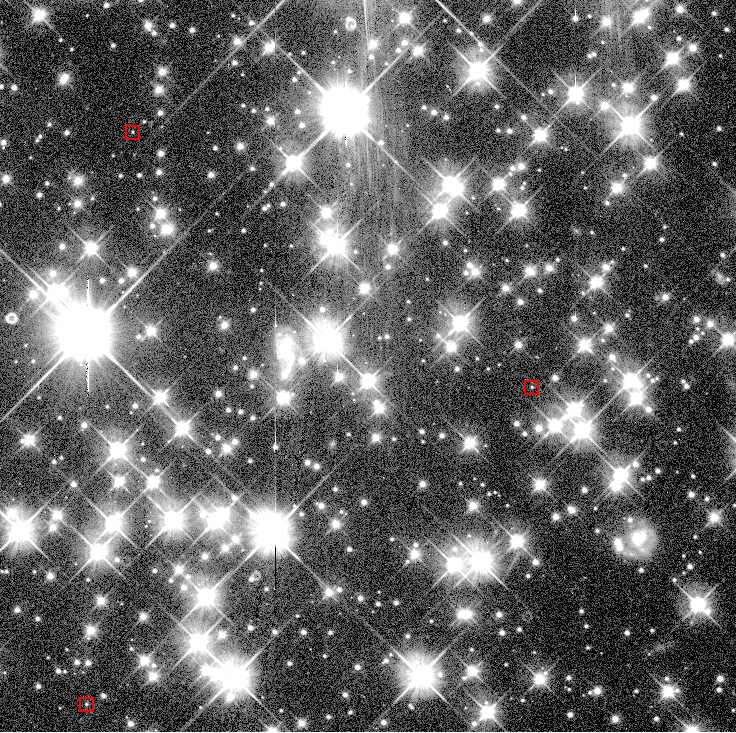

White dwarf stars in globular cluster NGC 6397

Image showing the very crowded sky field of the globular cluster NGC 6397, with some candidate White Dwarf stars indicated by red squares. This photo was obtained with the WPFC2 camera onboard the Hubble Space Telescope (HST). The image sharpness is about 0.1 arcsec and the "crosses" around the brighter stars are optical artifacts from the telescope optics. The field shown measures 1.3 x 1.3 arcmin 2.

Credit: ESO